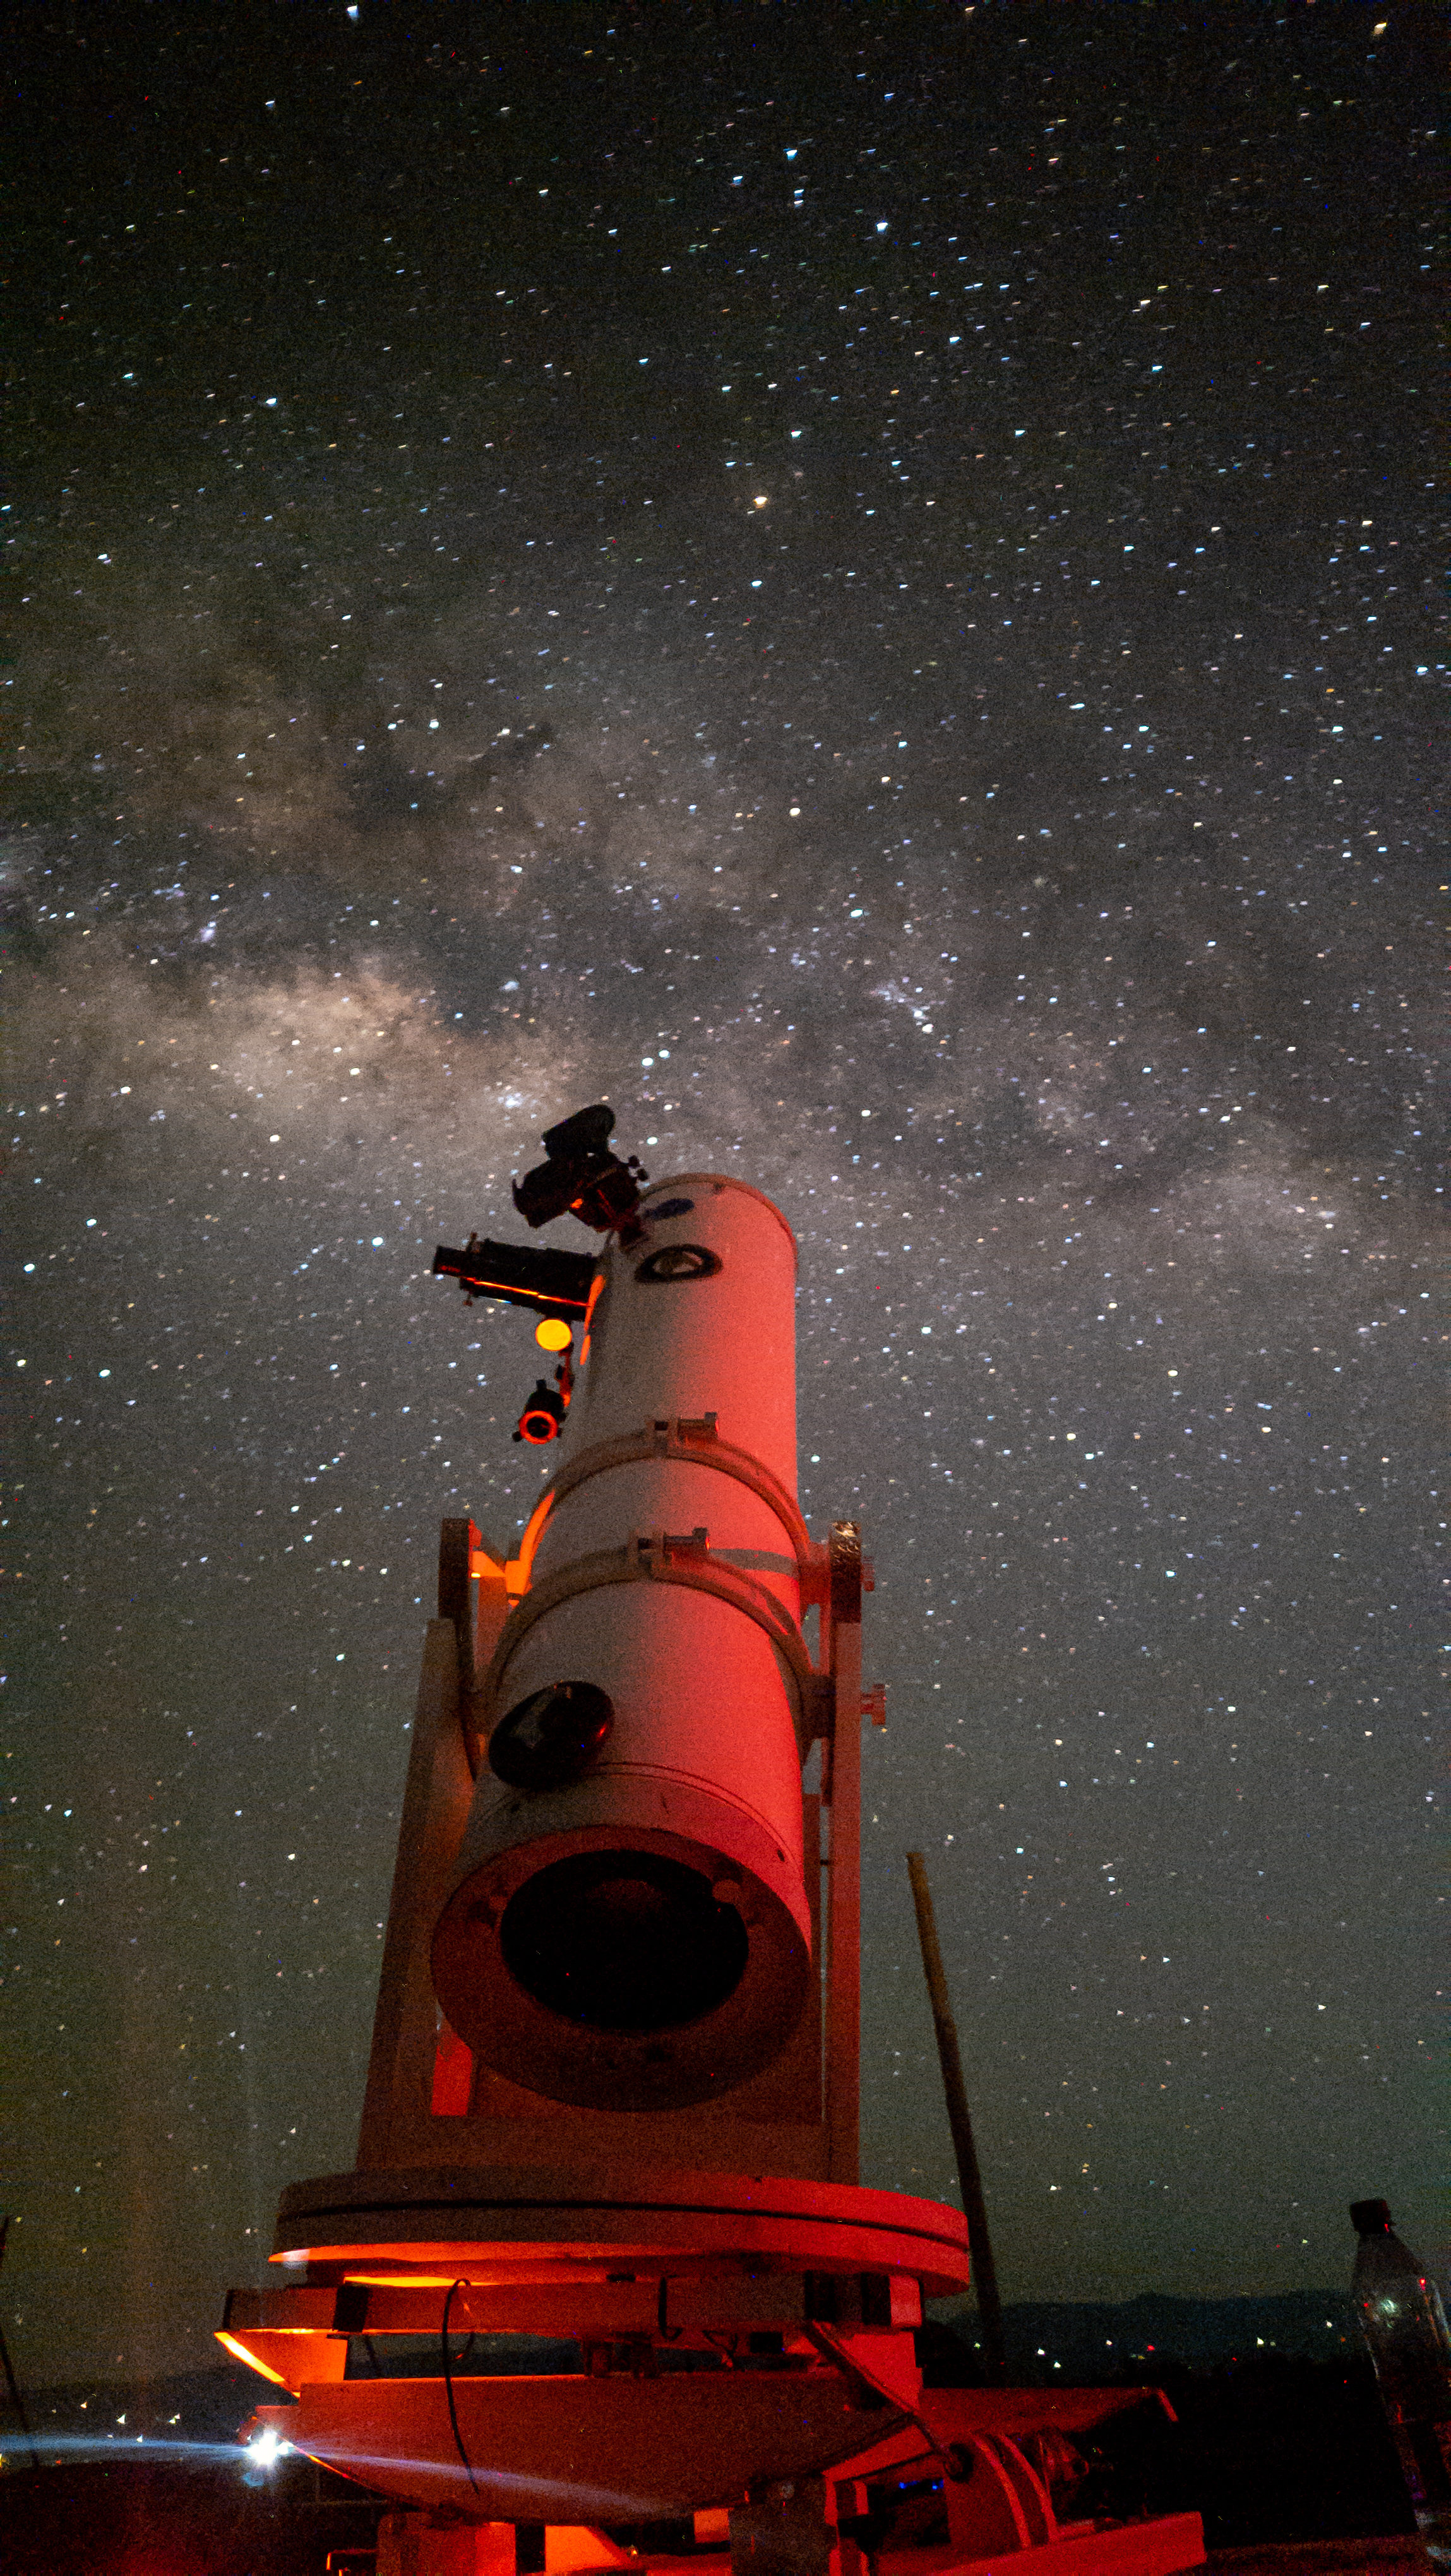

Learning Nights

Photographer: Juan Pablo Botero Londoño
Country: Colombia

Beneath the sprawling expanse of the night sky over Colombia's Tatacoa Desert, a telescope finds its alignment with the majestic galactic core, while a smartphone captures this cosmic encounter. This snapshot, taken on 9 June 2023 during an astronomy camp, epitomises the accessible beauty of celestial marvels, and receives an honourable mention in the category of Still images taken exclusively with smartphones/mobile devices. It showcases the mesmerising grandeur of the night sky, inviting both the casual stargazer and the passionate astronomer alike. The splendour of the Milky Way, elegantly captured with a mobile device, seamlessly bridges the gap between sophisticated equipment and the pure, profound joy of observing the stars.

Also see image in Zenodo: https://doi.org/10.5281/zenodo.10359731

Credit: Juan Pablo Botero Londoño/IAU OAE (CC BY 4.0)